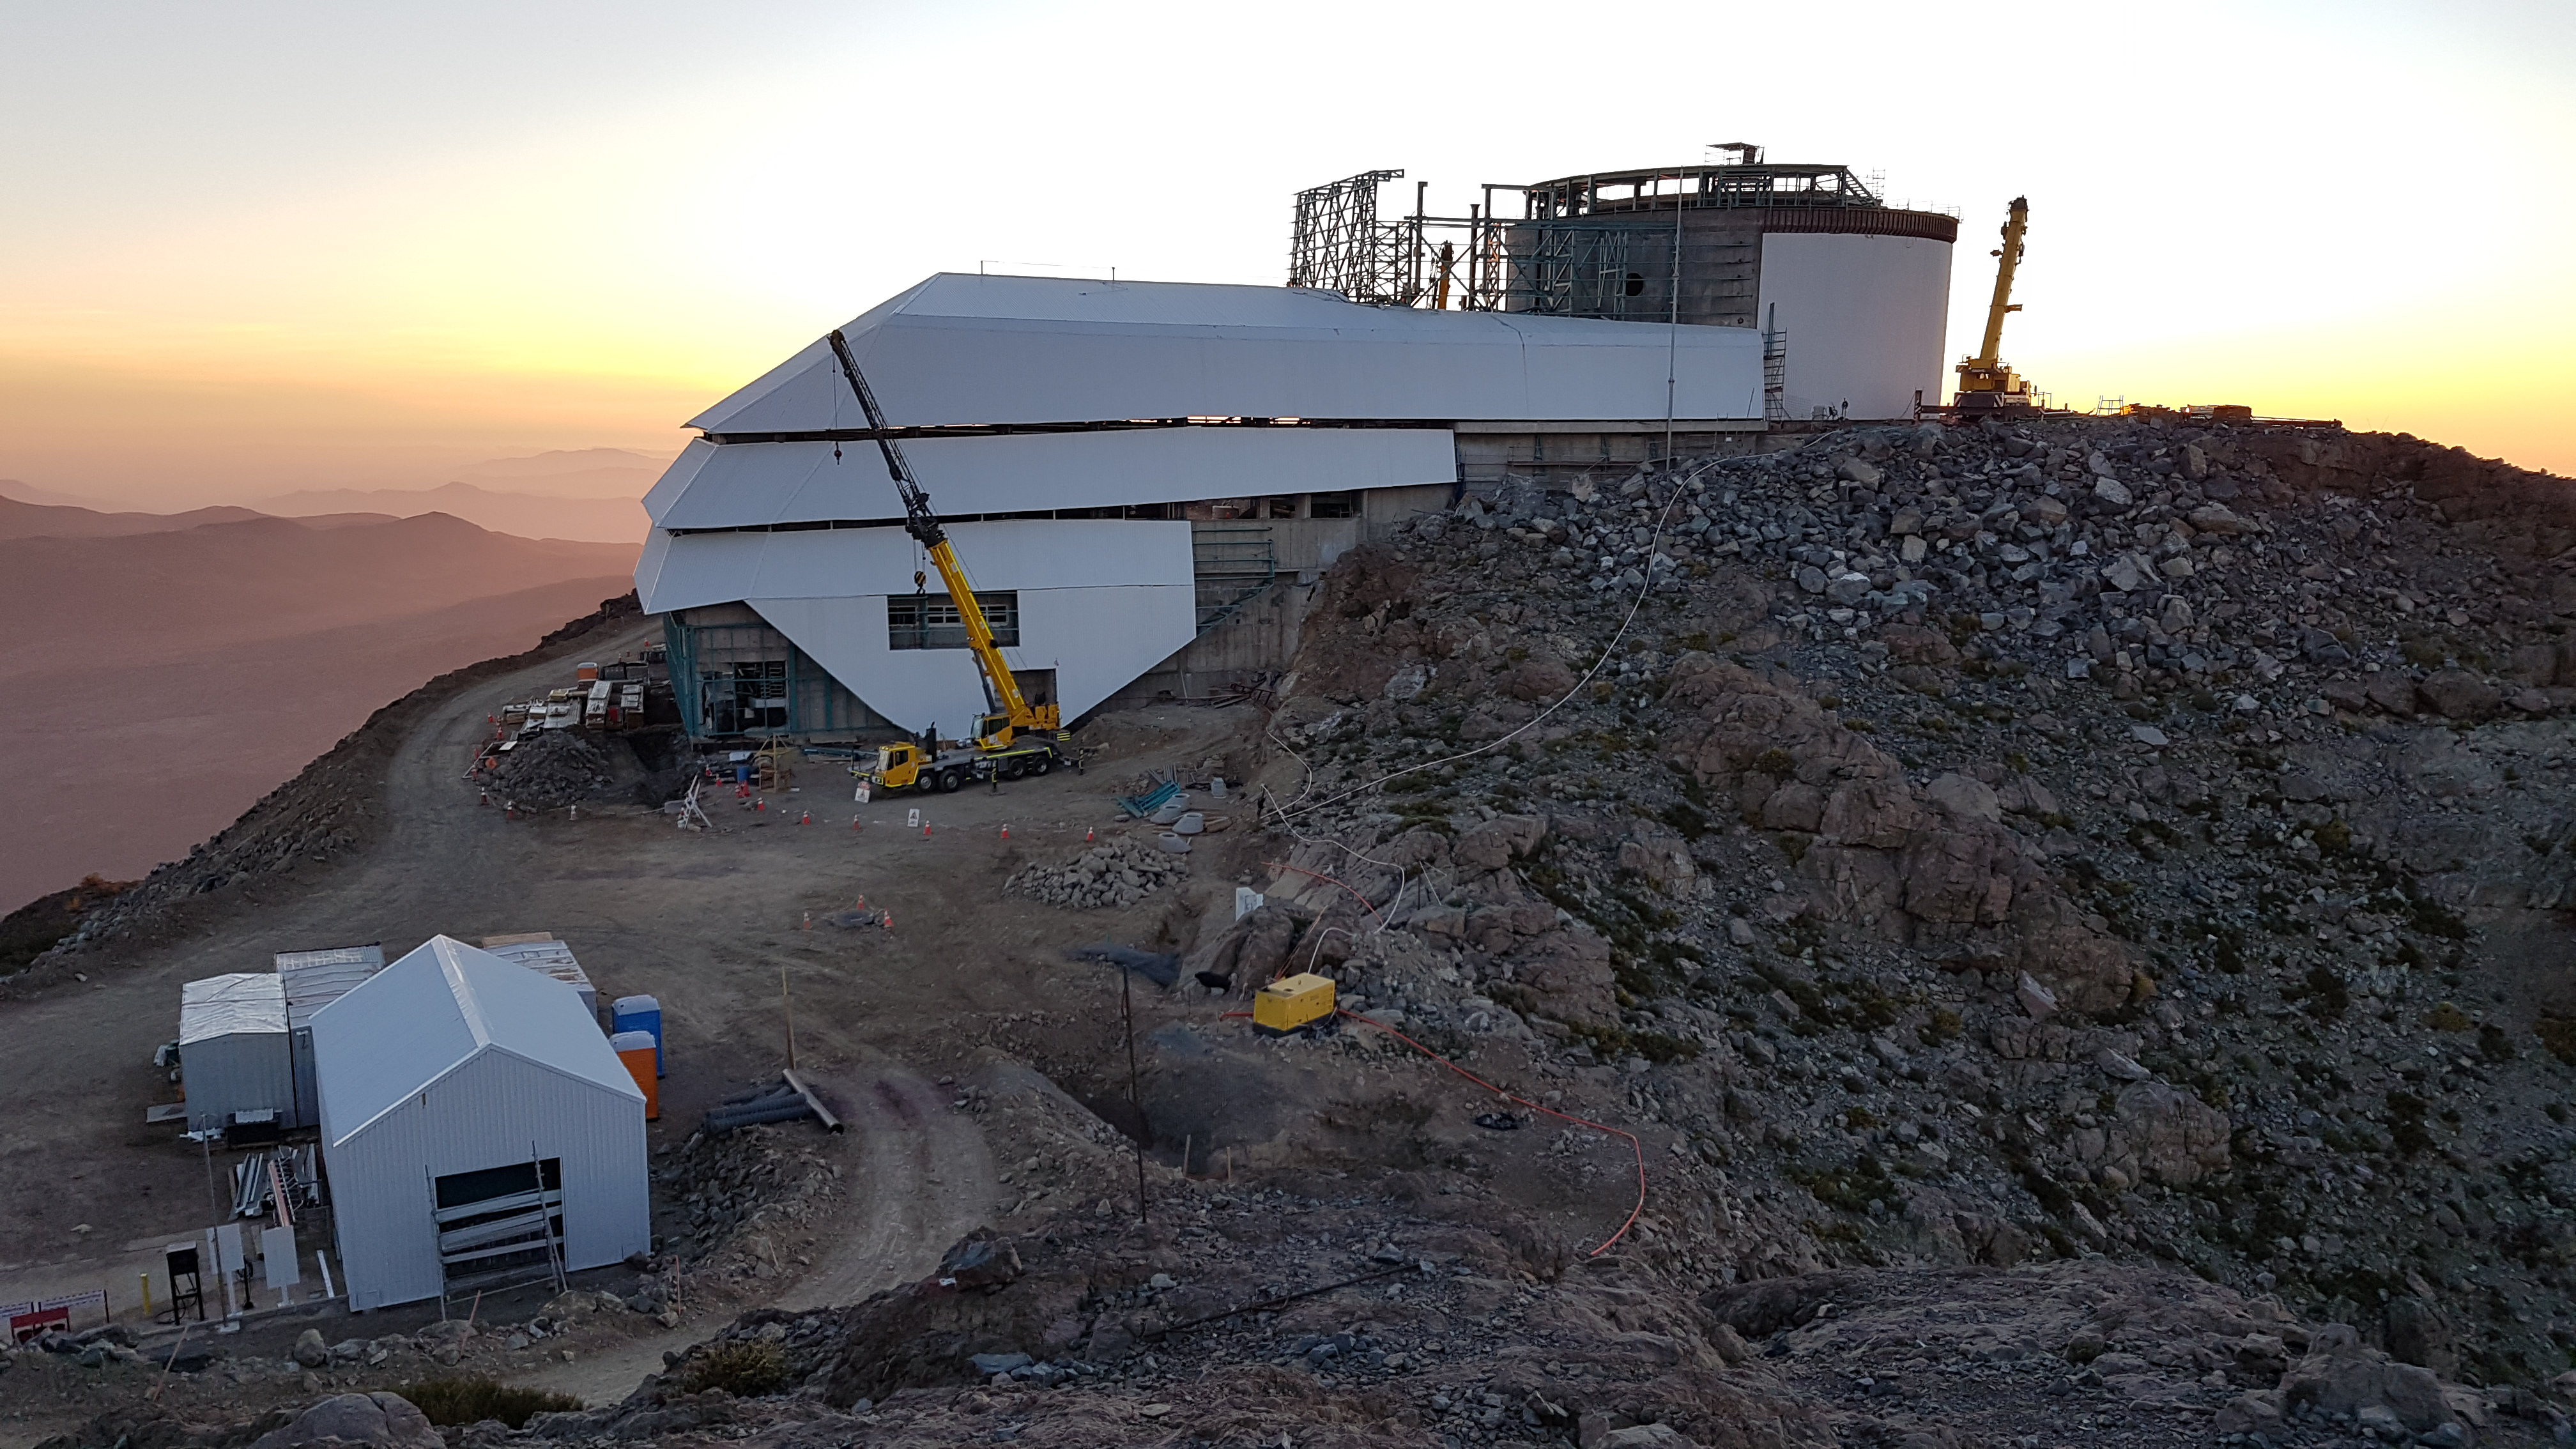

Summit facility at sunset.

Summit facility at sunset.

Credit: Rubin Observatory/NSF/AURA